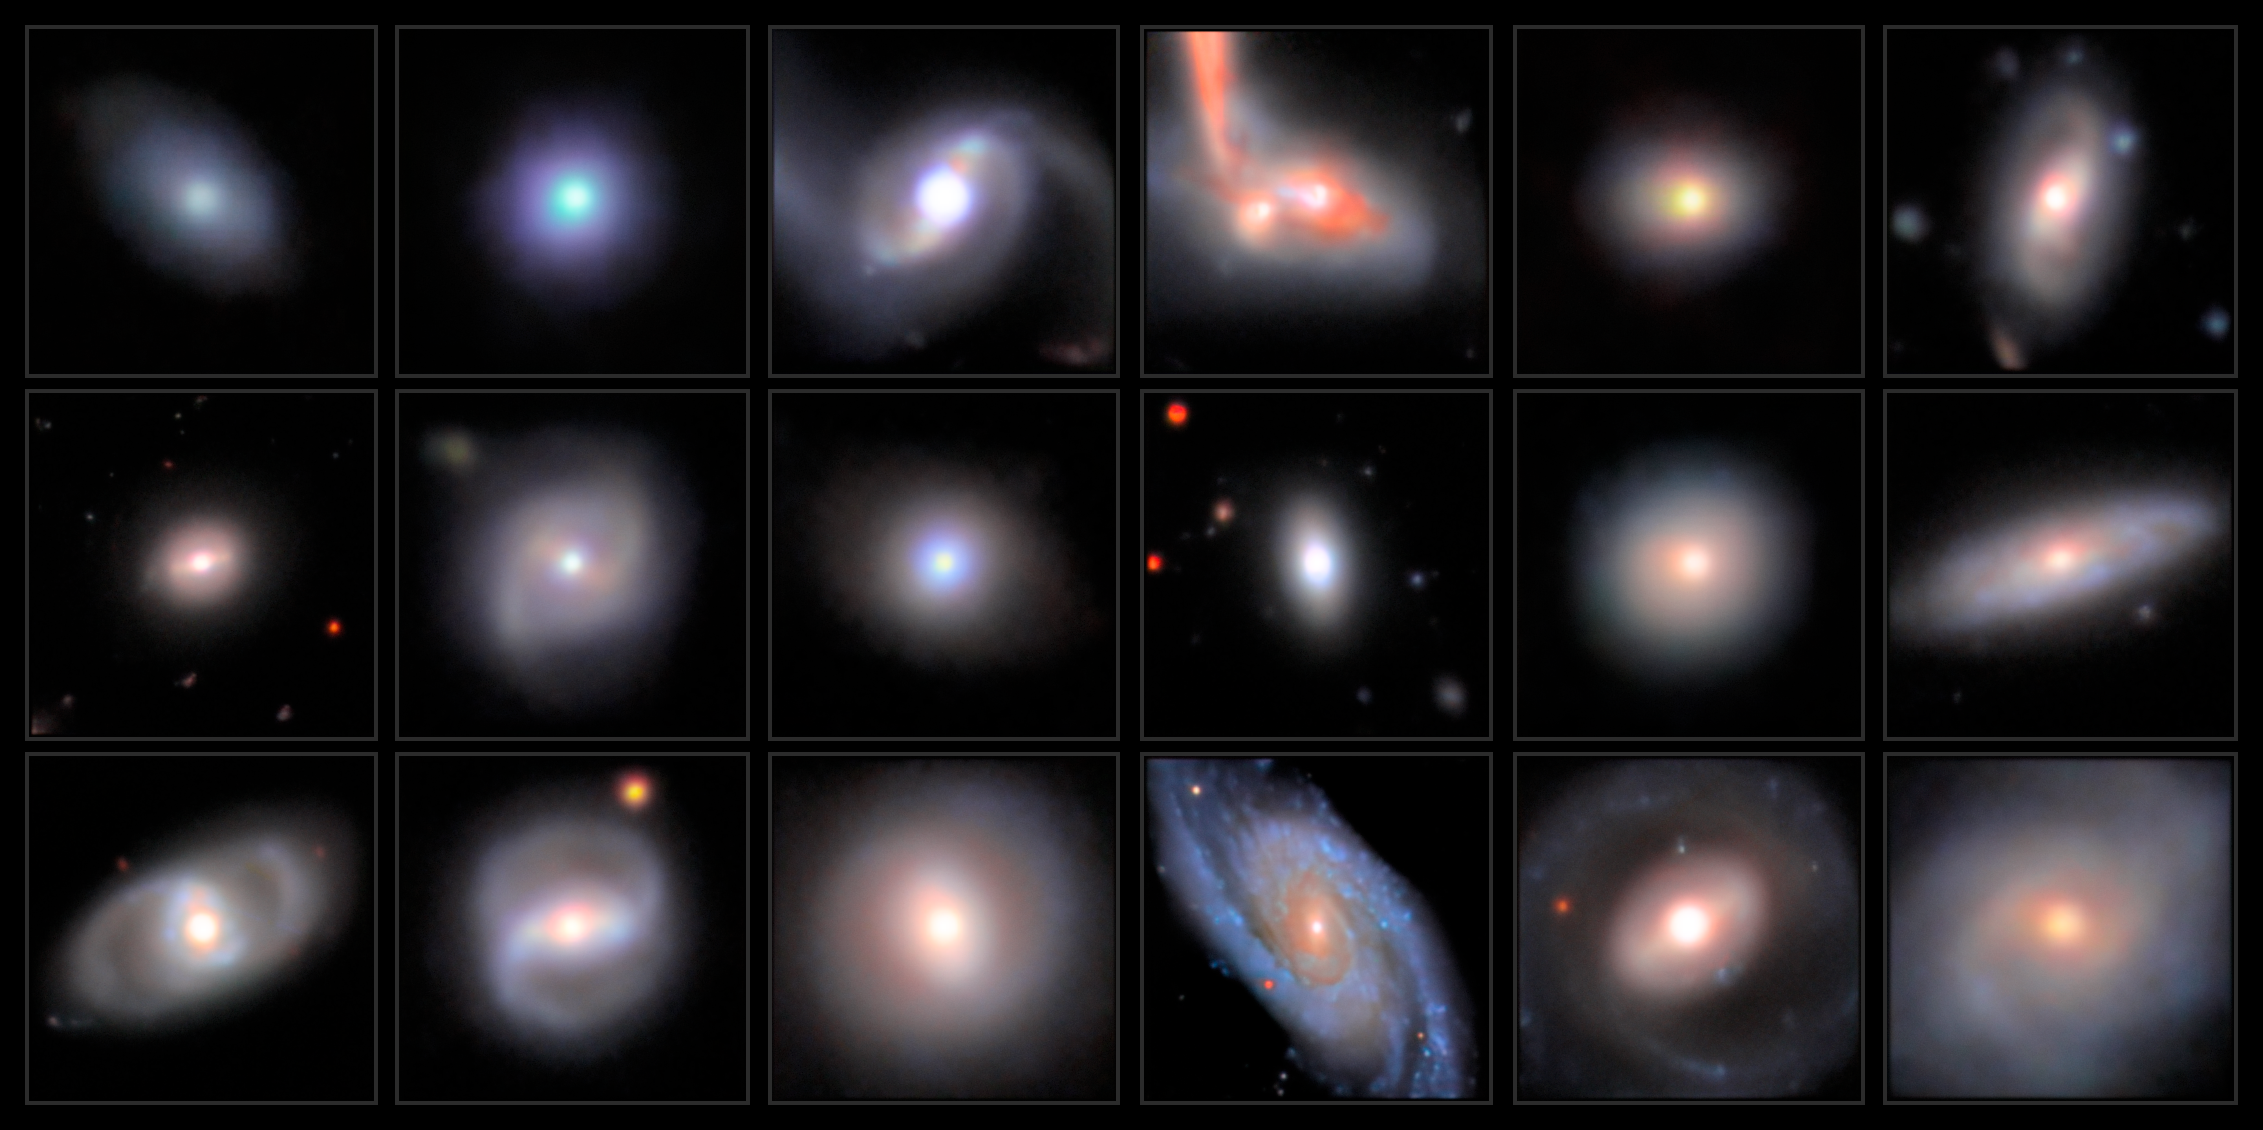

Intermediate Black Hole Candidates

This mosaic shows a series of images featuring intermediate-mass black hole candidates, arranged in increasing order of stellar mass, captured with the Subaru Telescope’s Hyper Suprime-Cam.

Credit: Legacy Surveys/D. Lang (Perimeter Institute)/NAOJ/HSC Collaboration/D. de Martin (NSF NOIRLab) & M. Zamani (NSF NOIRLab)